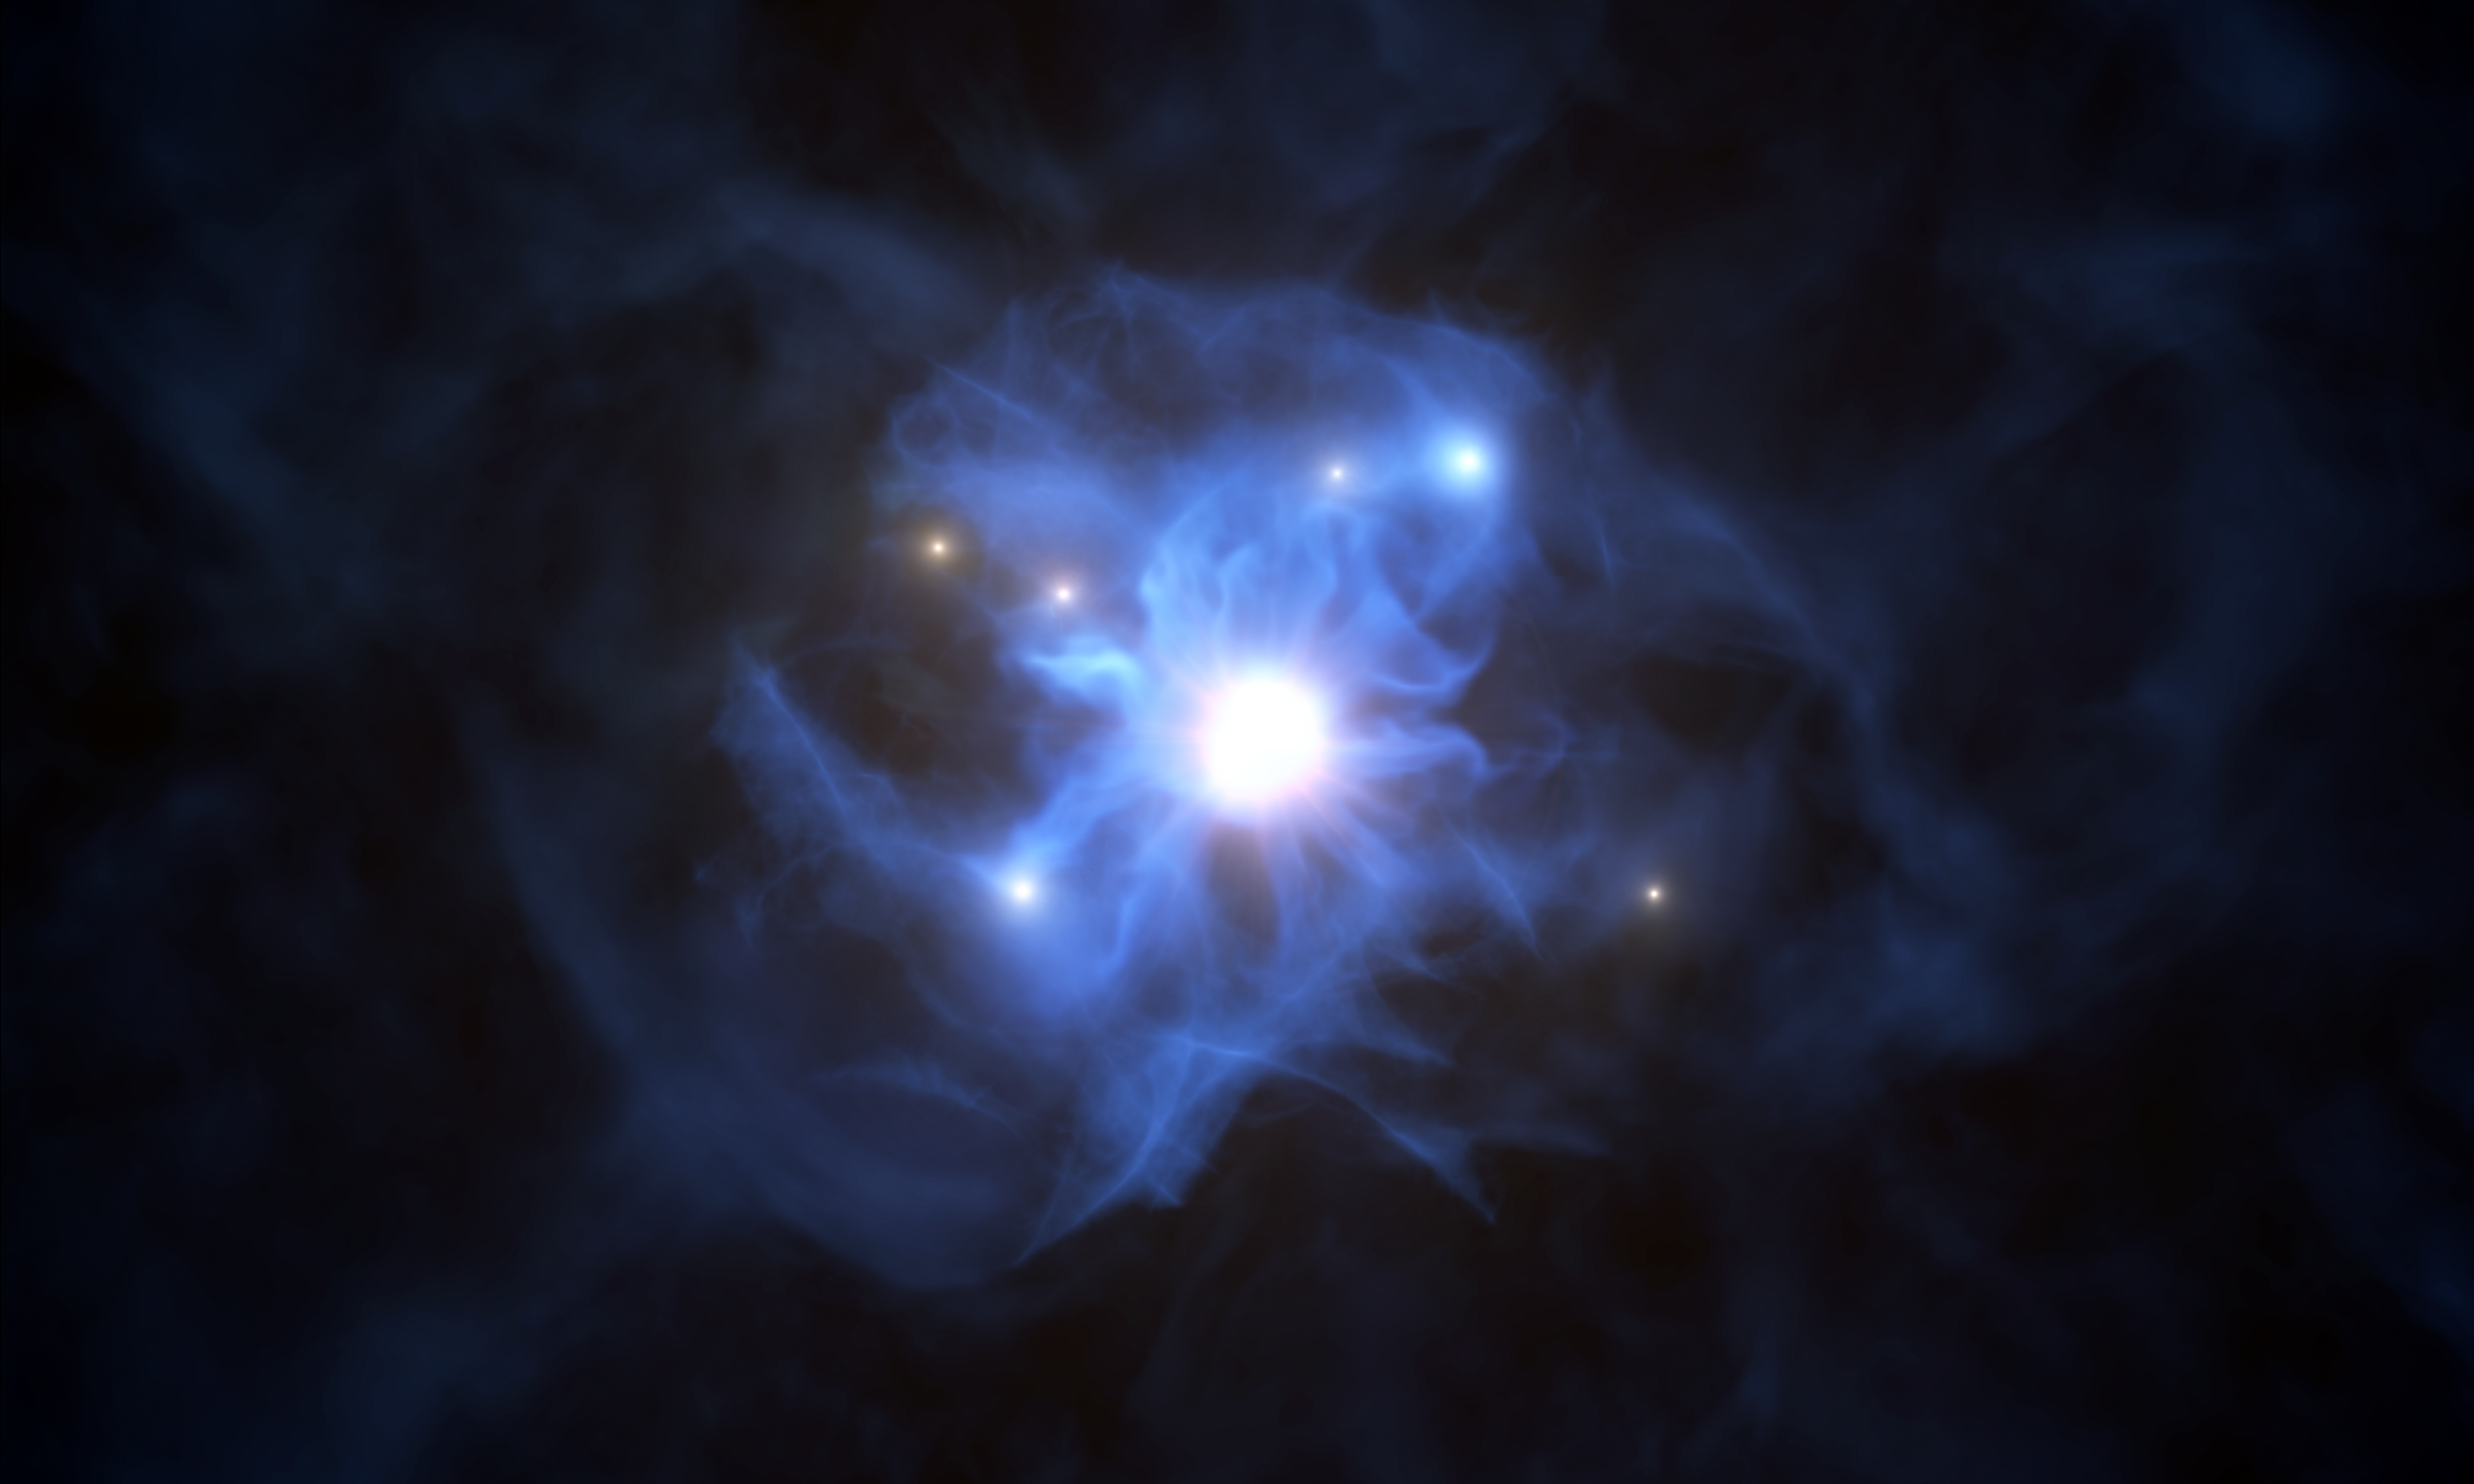

Artist’s impression of the web of the supermassive black hole

With the help of ESO’s Very Large Telescope (VLT), astronomers have found six galaxies lying around a supermassive black hole, the first time such a close grouping has been seen within the first billion years of the Universe. This artist’s impression shows the central black hole and the galaxies trapped in its gas web. The black hole, which together with the disc around it is known as quasar SDSS J103027.09+052455.0, shines brightly as it engulfs matter around it.

Credit: ESO/L. Calçada